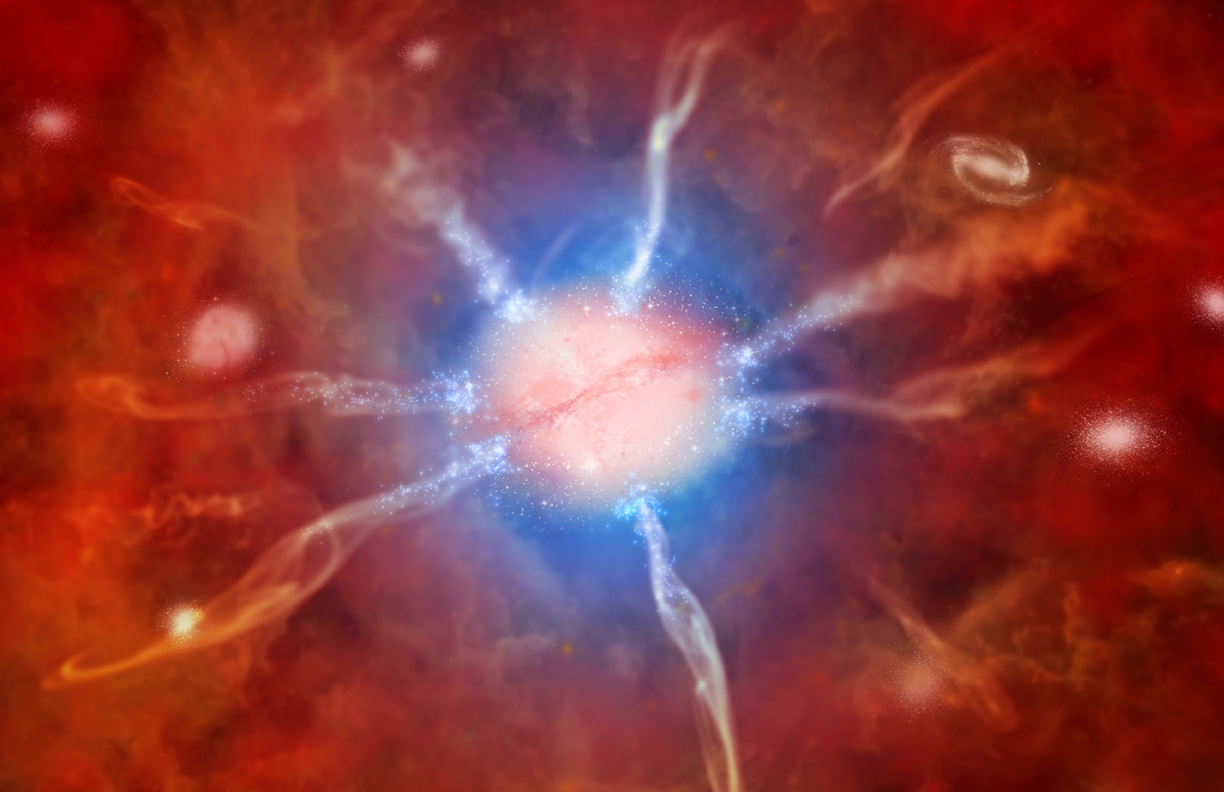

Astronomers Reassured by Record-breaking Star Formation in Huge Galaxy Cluster

Artist's impression of galaxy at center of Phoenix Cluster. Artwork courtesy of the Chandra X-ray Observatory.

Credit: NOIRLab